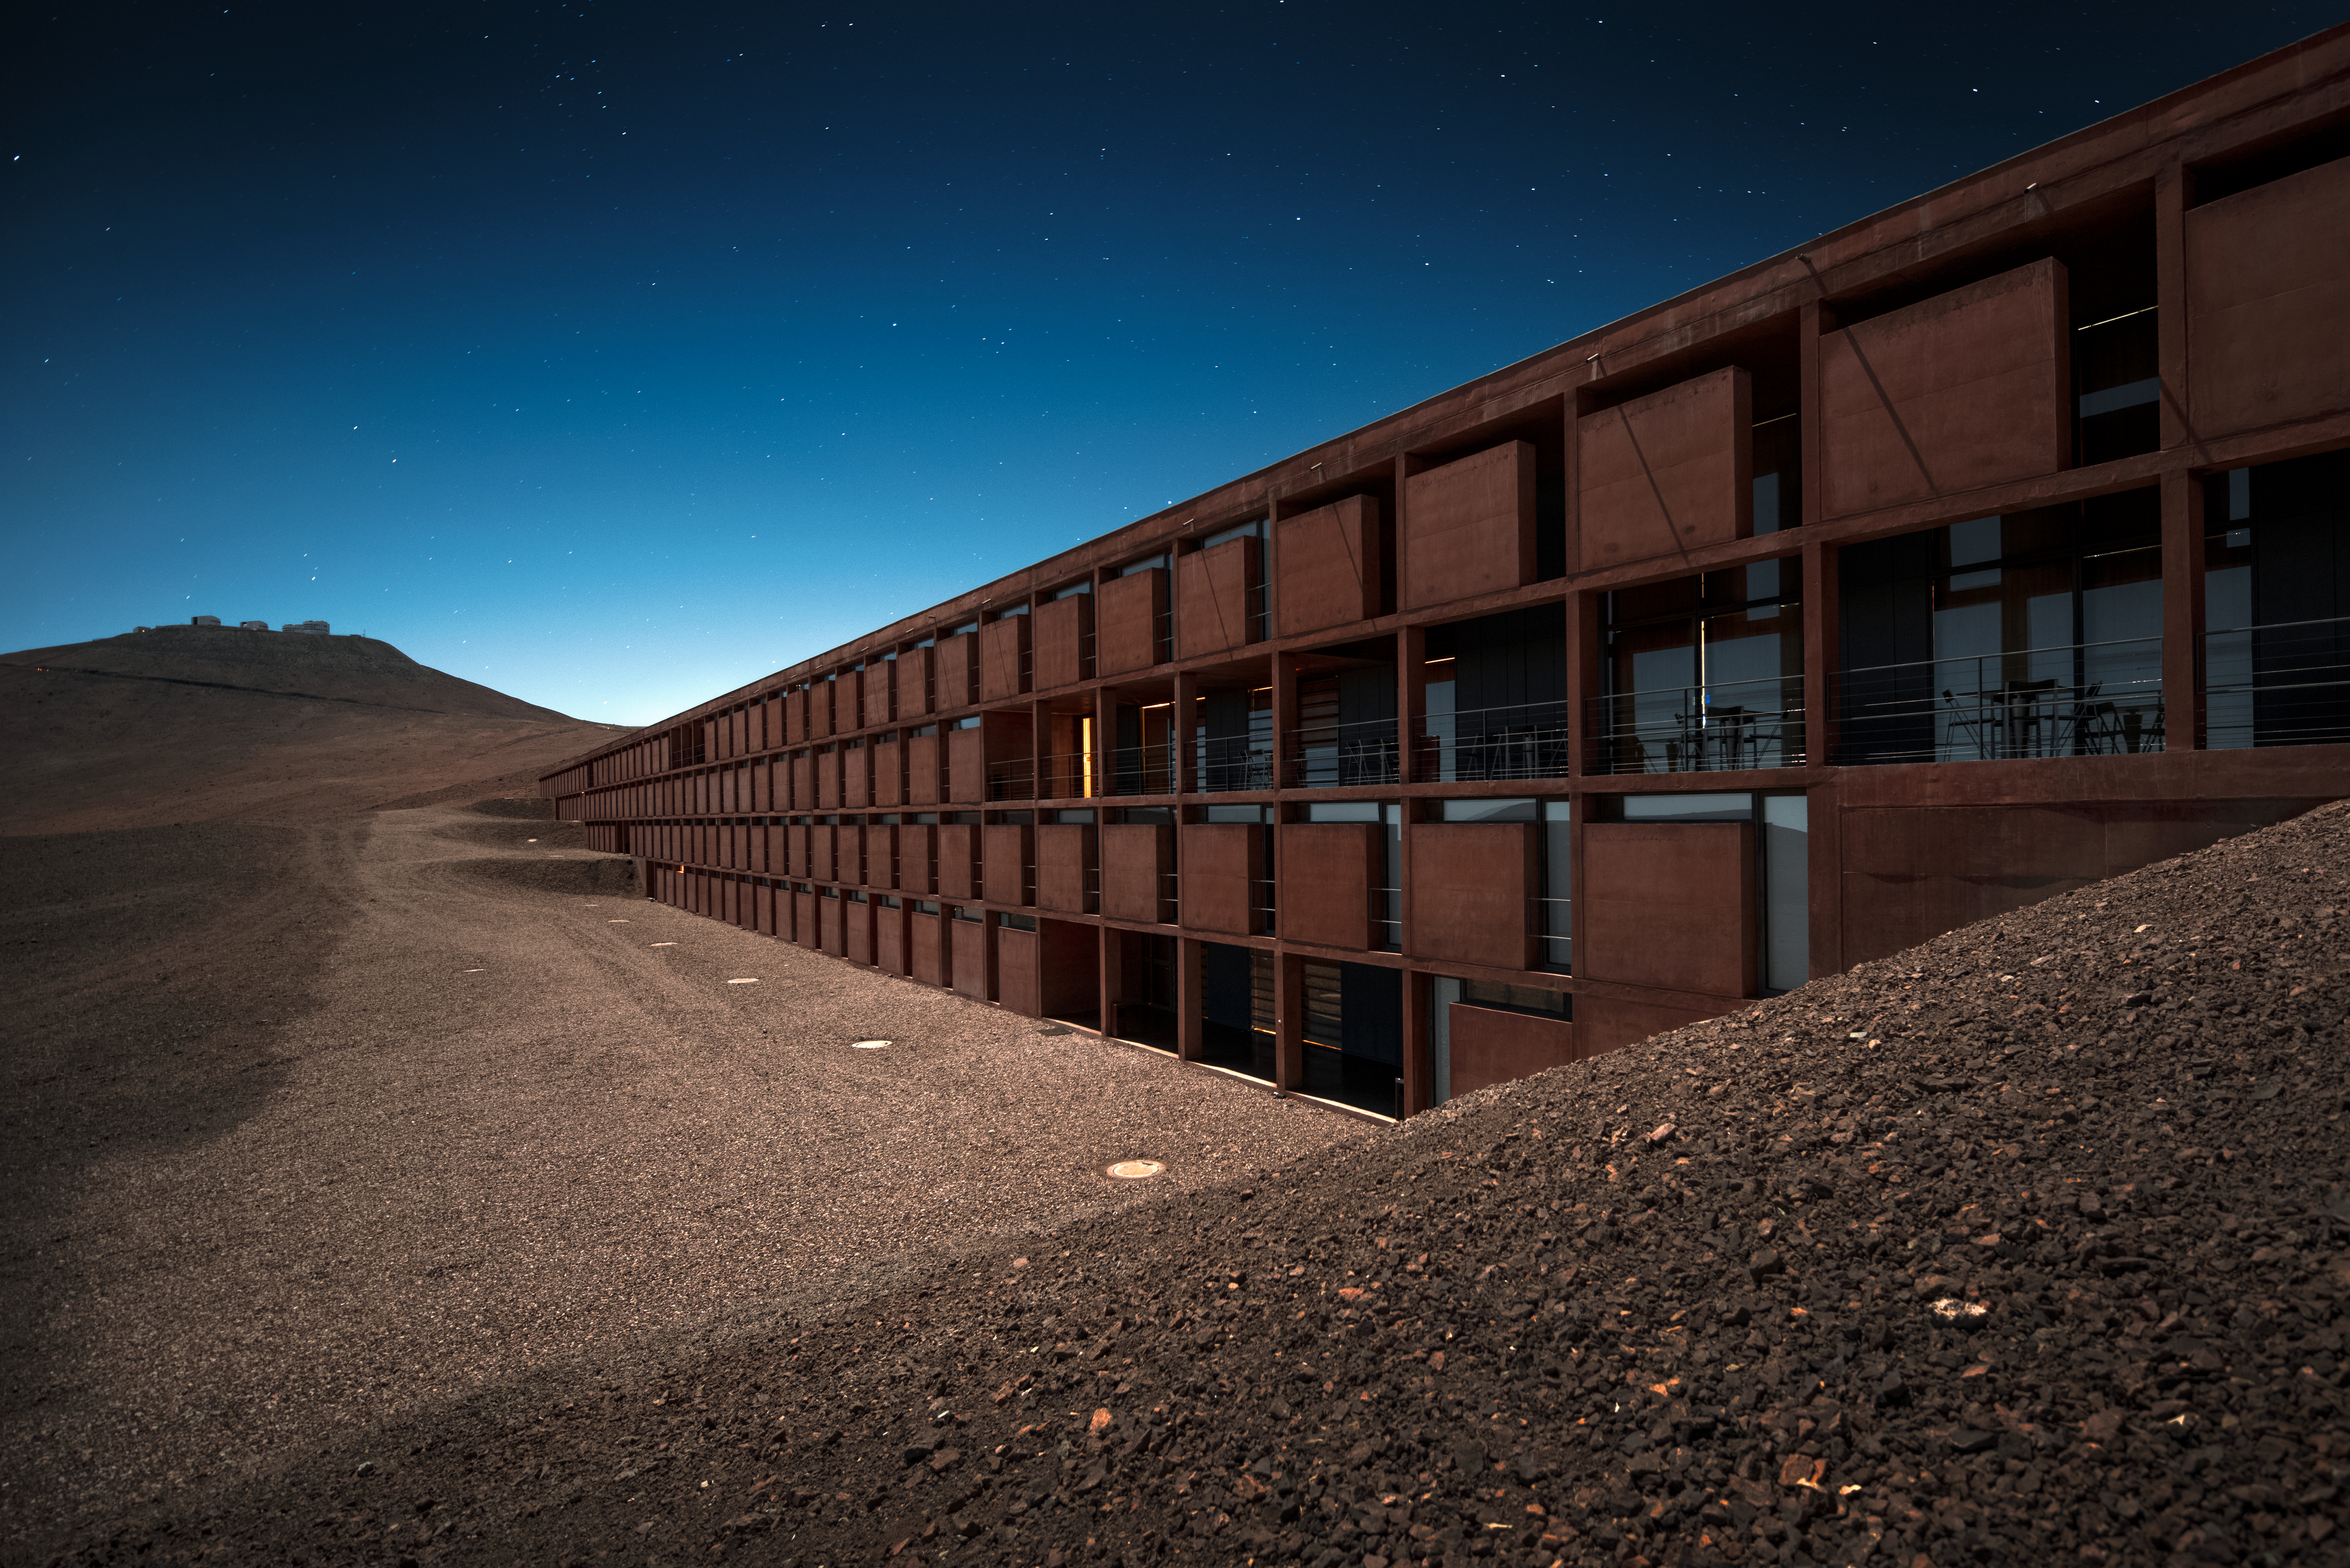

Overlooking the Residencia

The award-winning Residencia office and accommodation building at the Paranal Observatory in Chile's Atacama Desert appears to extend out, and disappear, into the foot of the Cerro Paranal mountain in this spectacular shot.

This four-storey building has the majority of its structure buried underground. Those structures that remained above-ground were designed to complement the surrounding environment. Therefore, from certain angles, the building has an almost camouflage-like design.

In the distance, the VLT Unit Telescopes can also be seen sitting atop Cerro Paranal, overlooking the astronomers and other staff members residing within the Residencia's walls.

Credit: ESO/A. Ghizzi Panizza (www.albertoghizzipanizza.com)